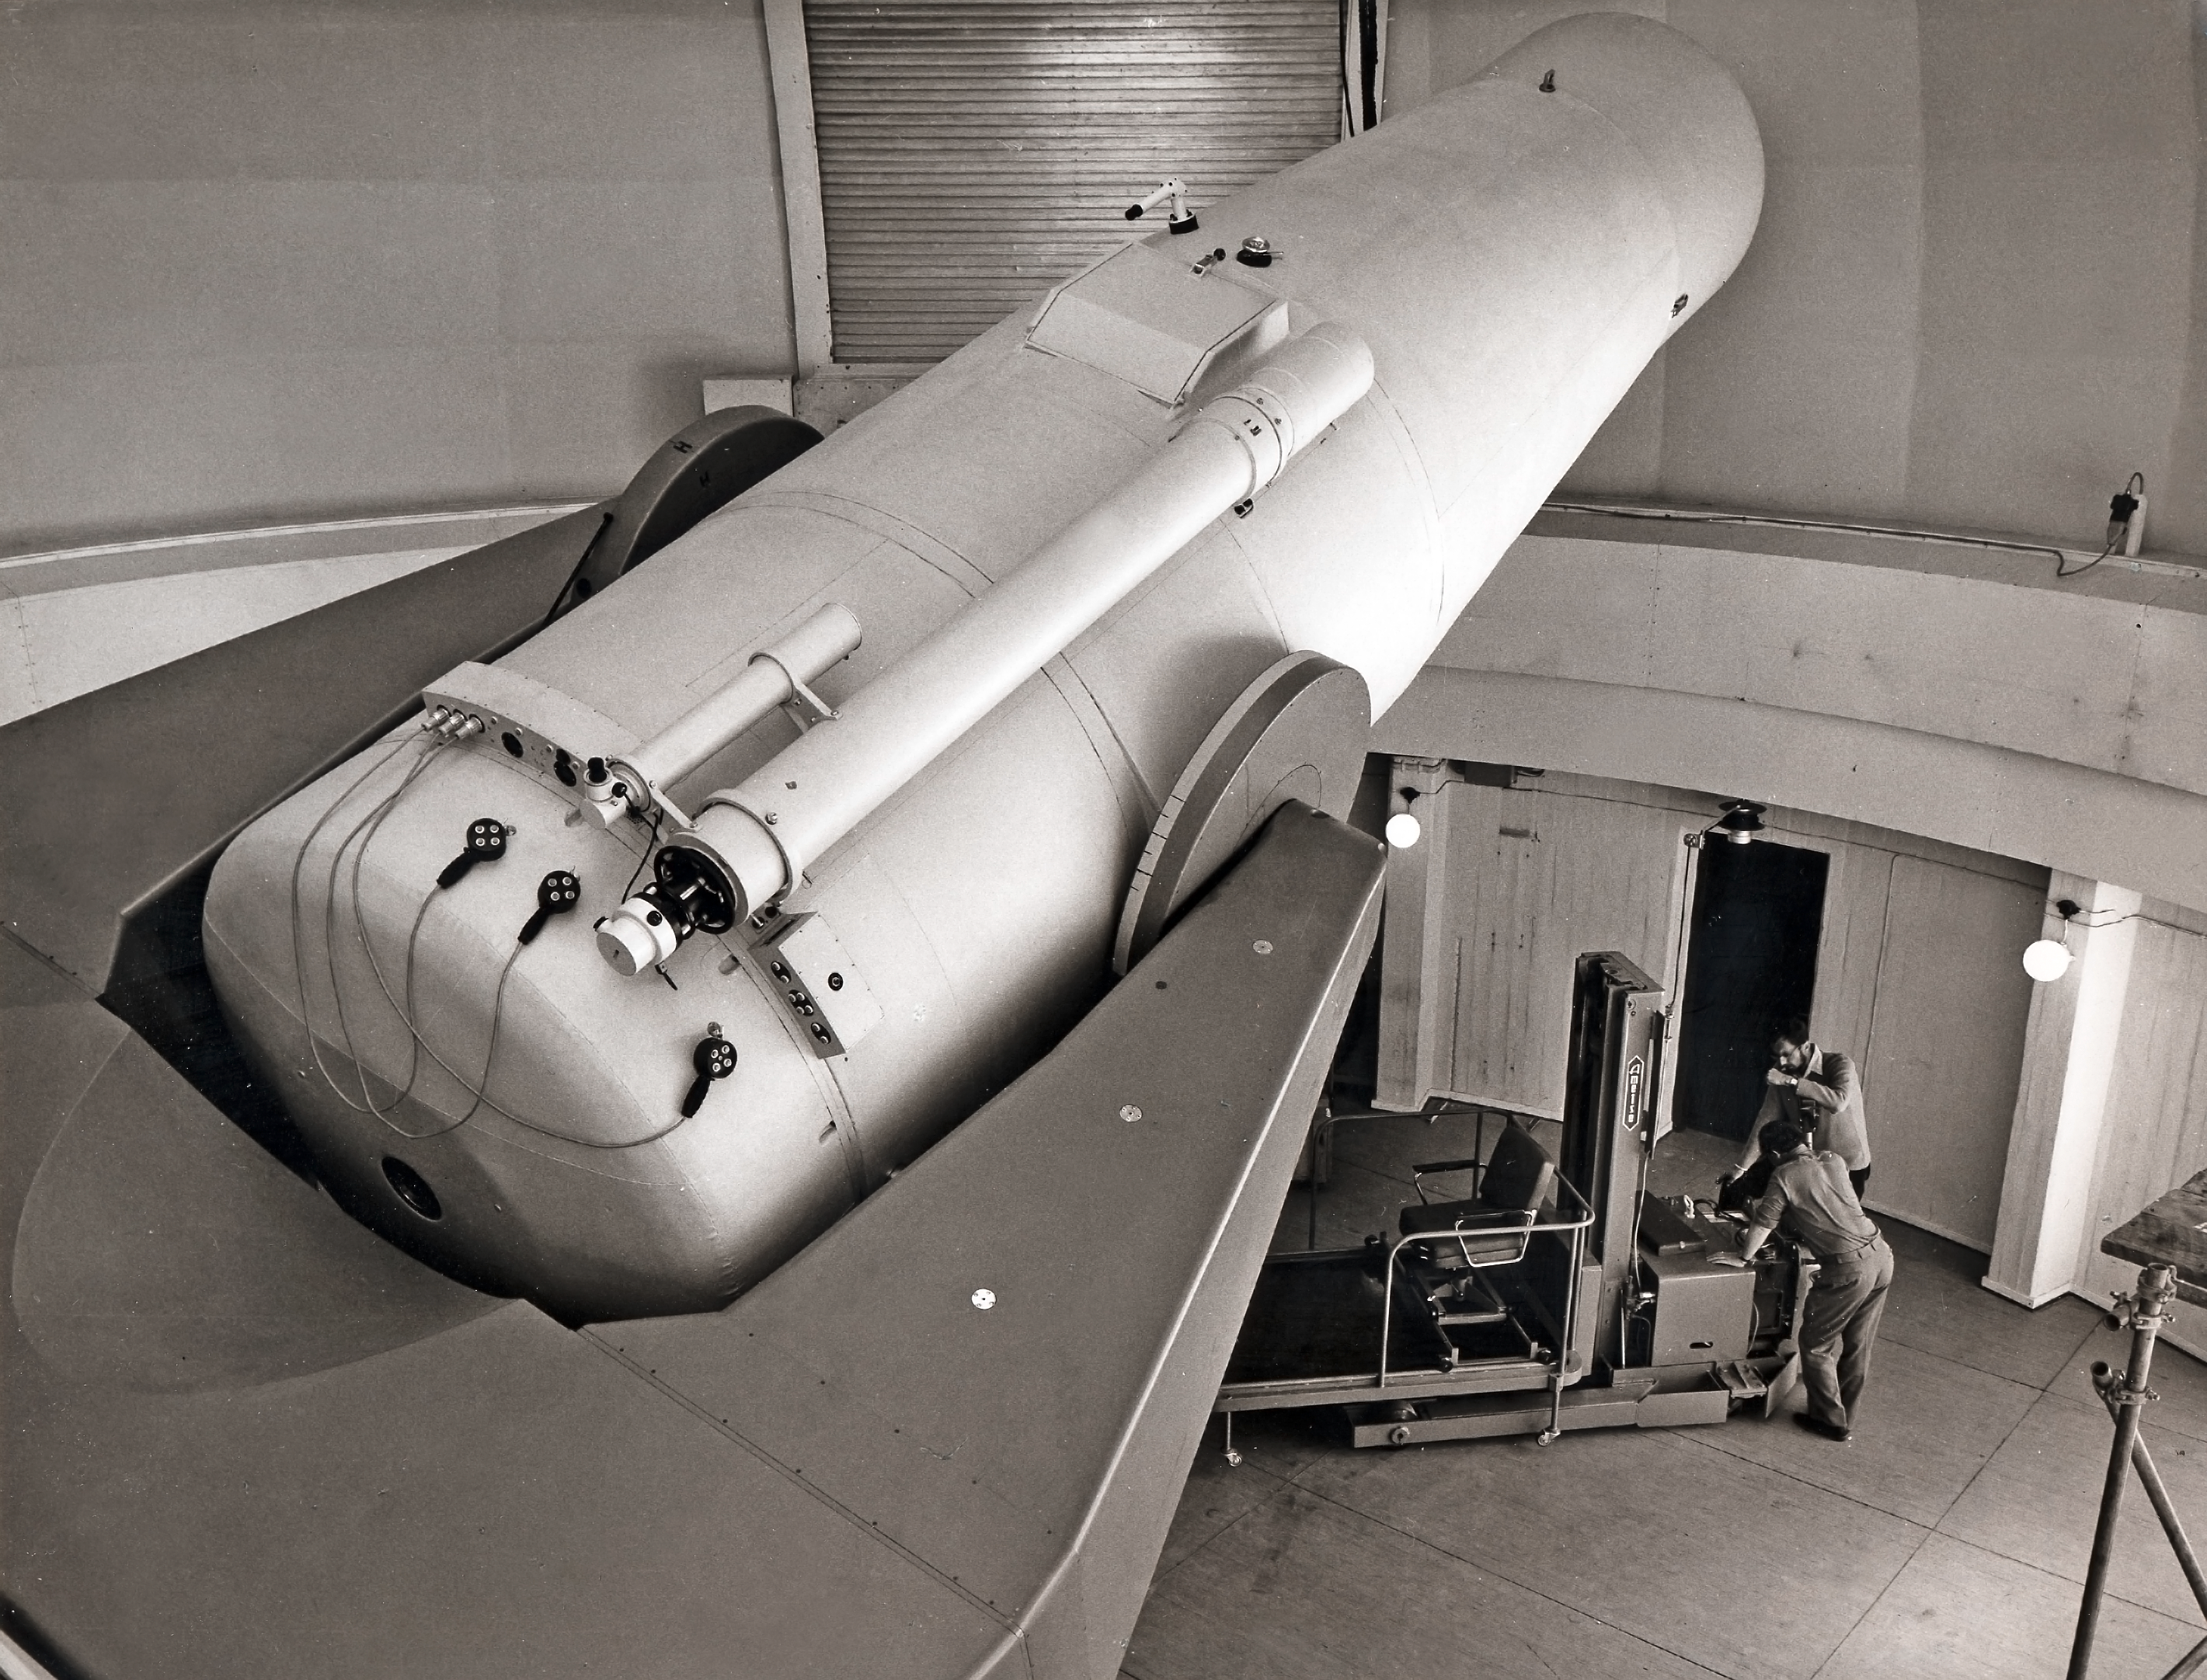

The 1-metre Schmidt telescope at La Silla

The newly built ESO 1-metre Schmidt telescope at ESO's La Silla Observatory in Chile. The hoisting machine is used to place unexposed photographic plates or take out them out after the observation had been made. This picture was taken in 1971.

Credit: ESO